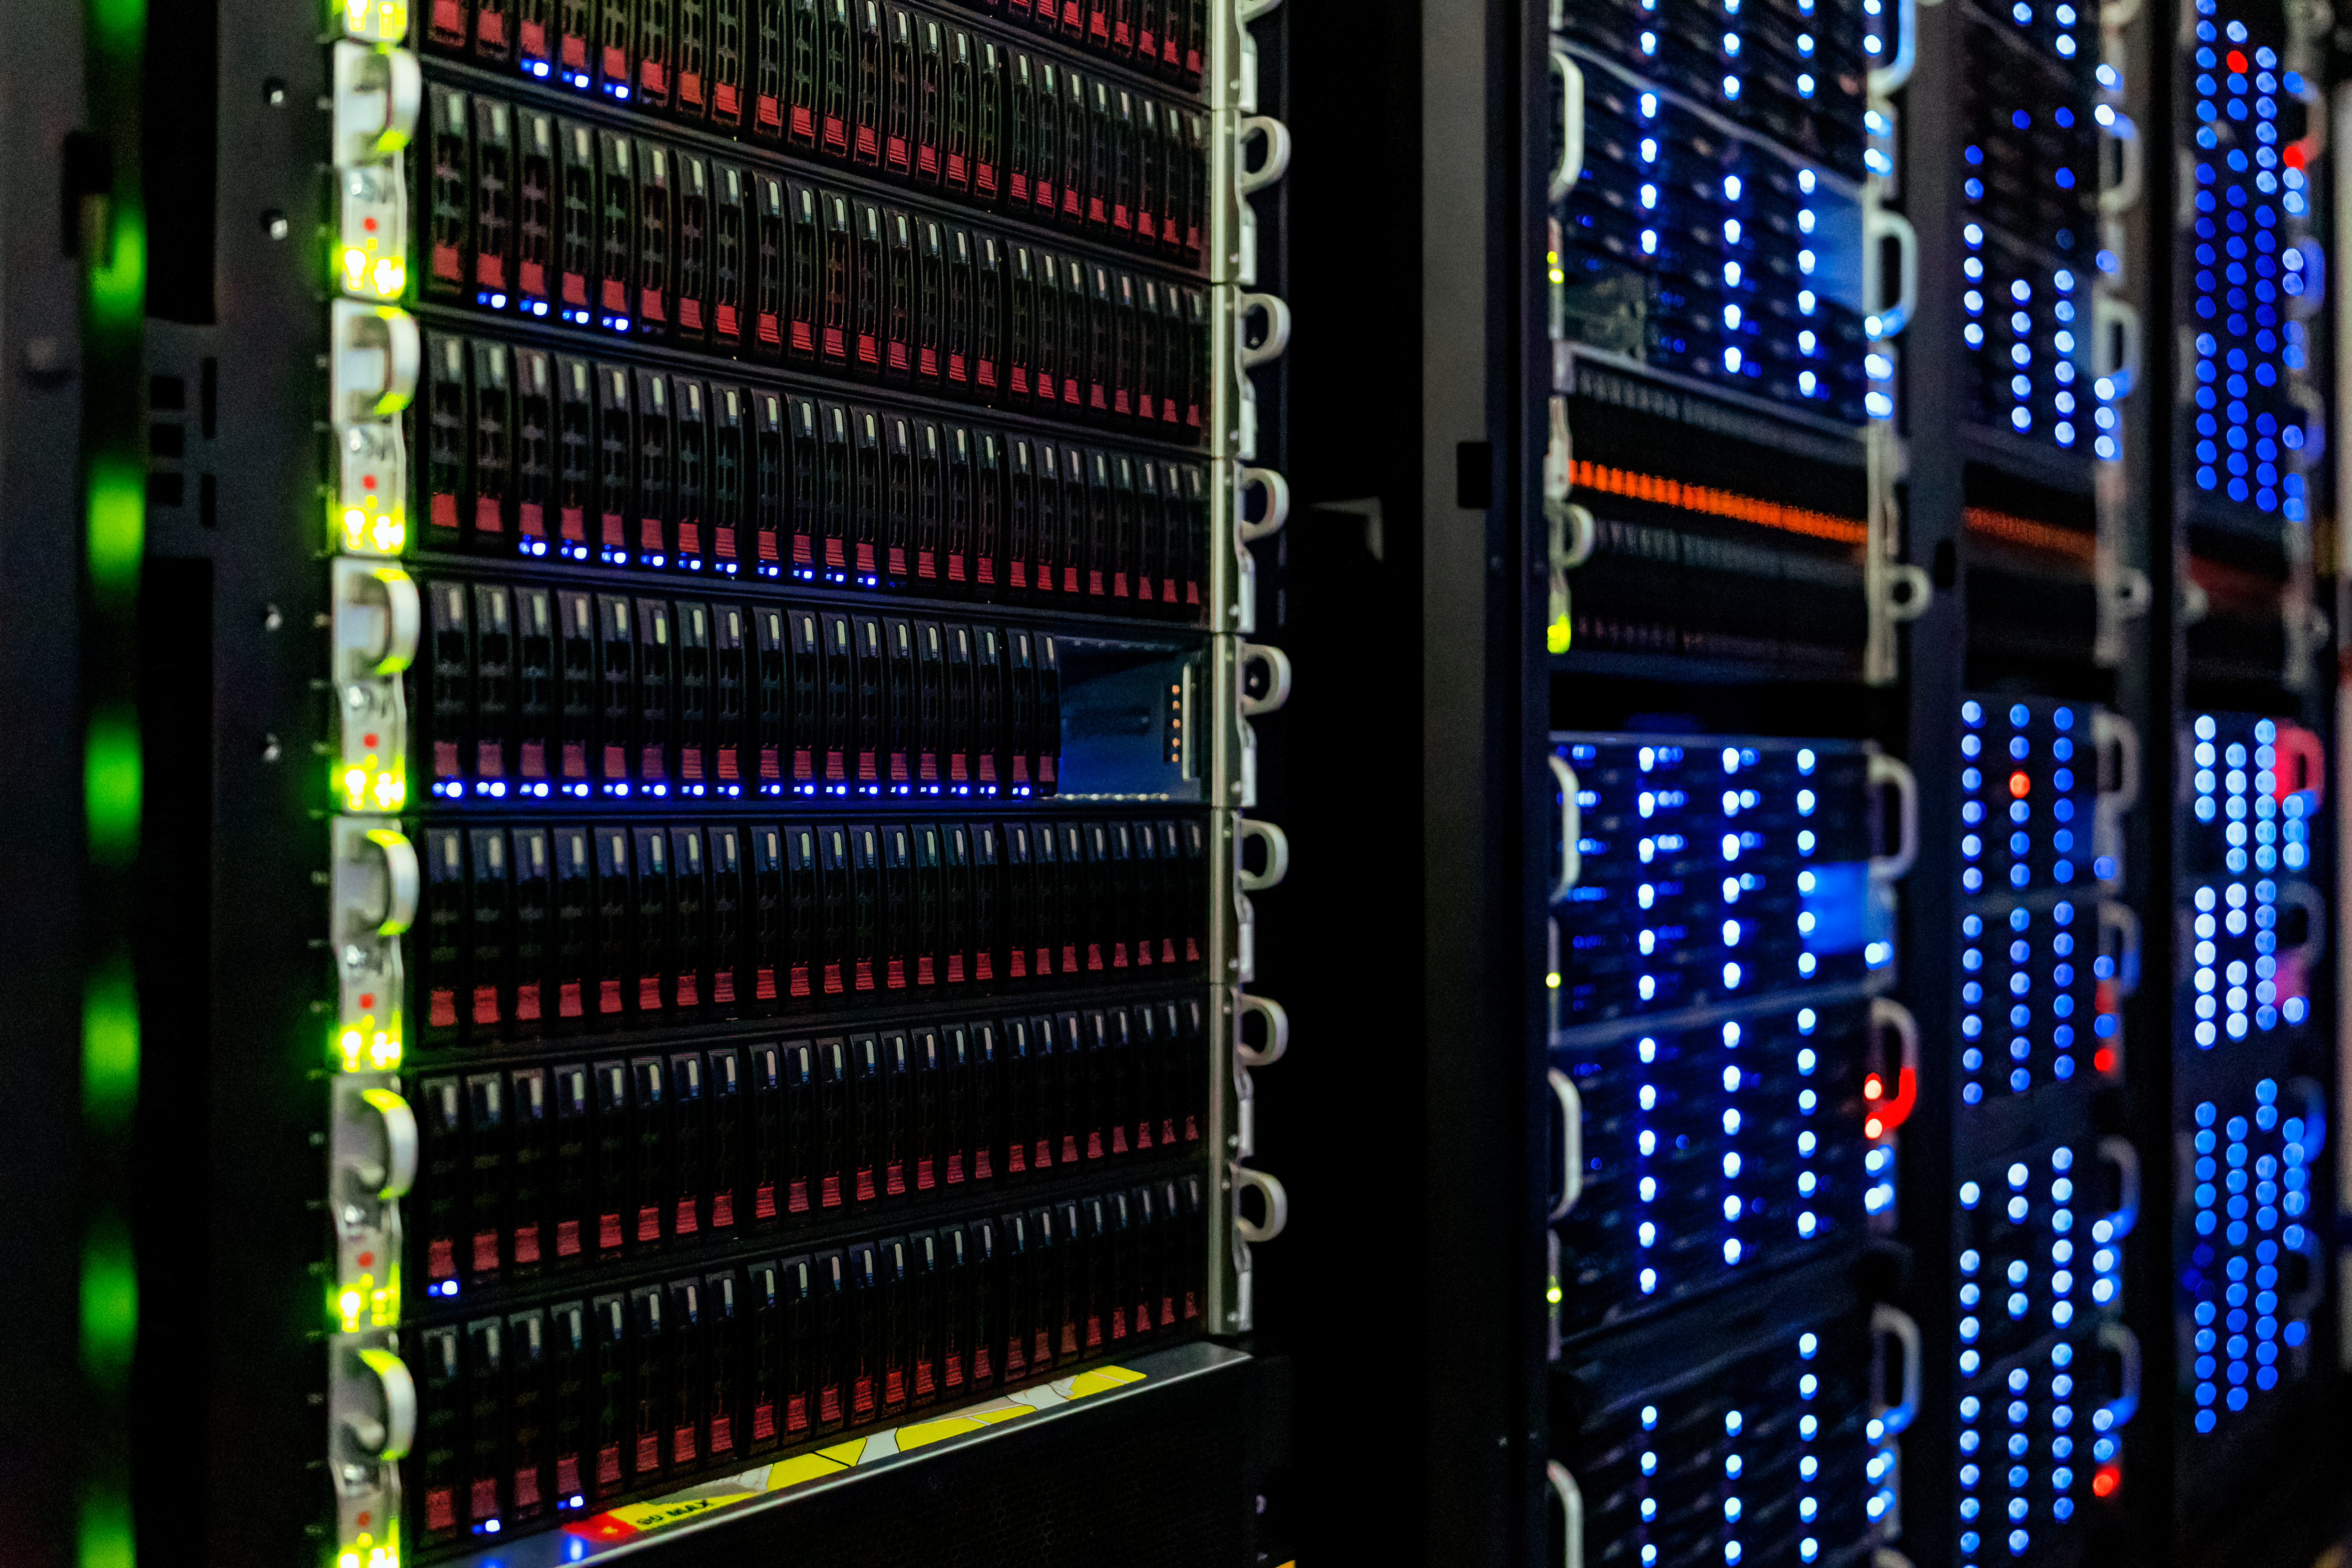

NOIRLab HQ Server Racks

Server racks at the NOIRLab Headquarters Computer Server Room in Tucson, Arizona.

Credit: NOIRLab/NSF/AURA/T. Slovinský